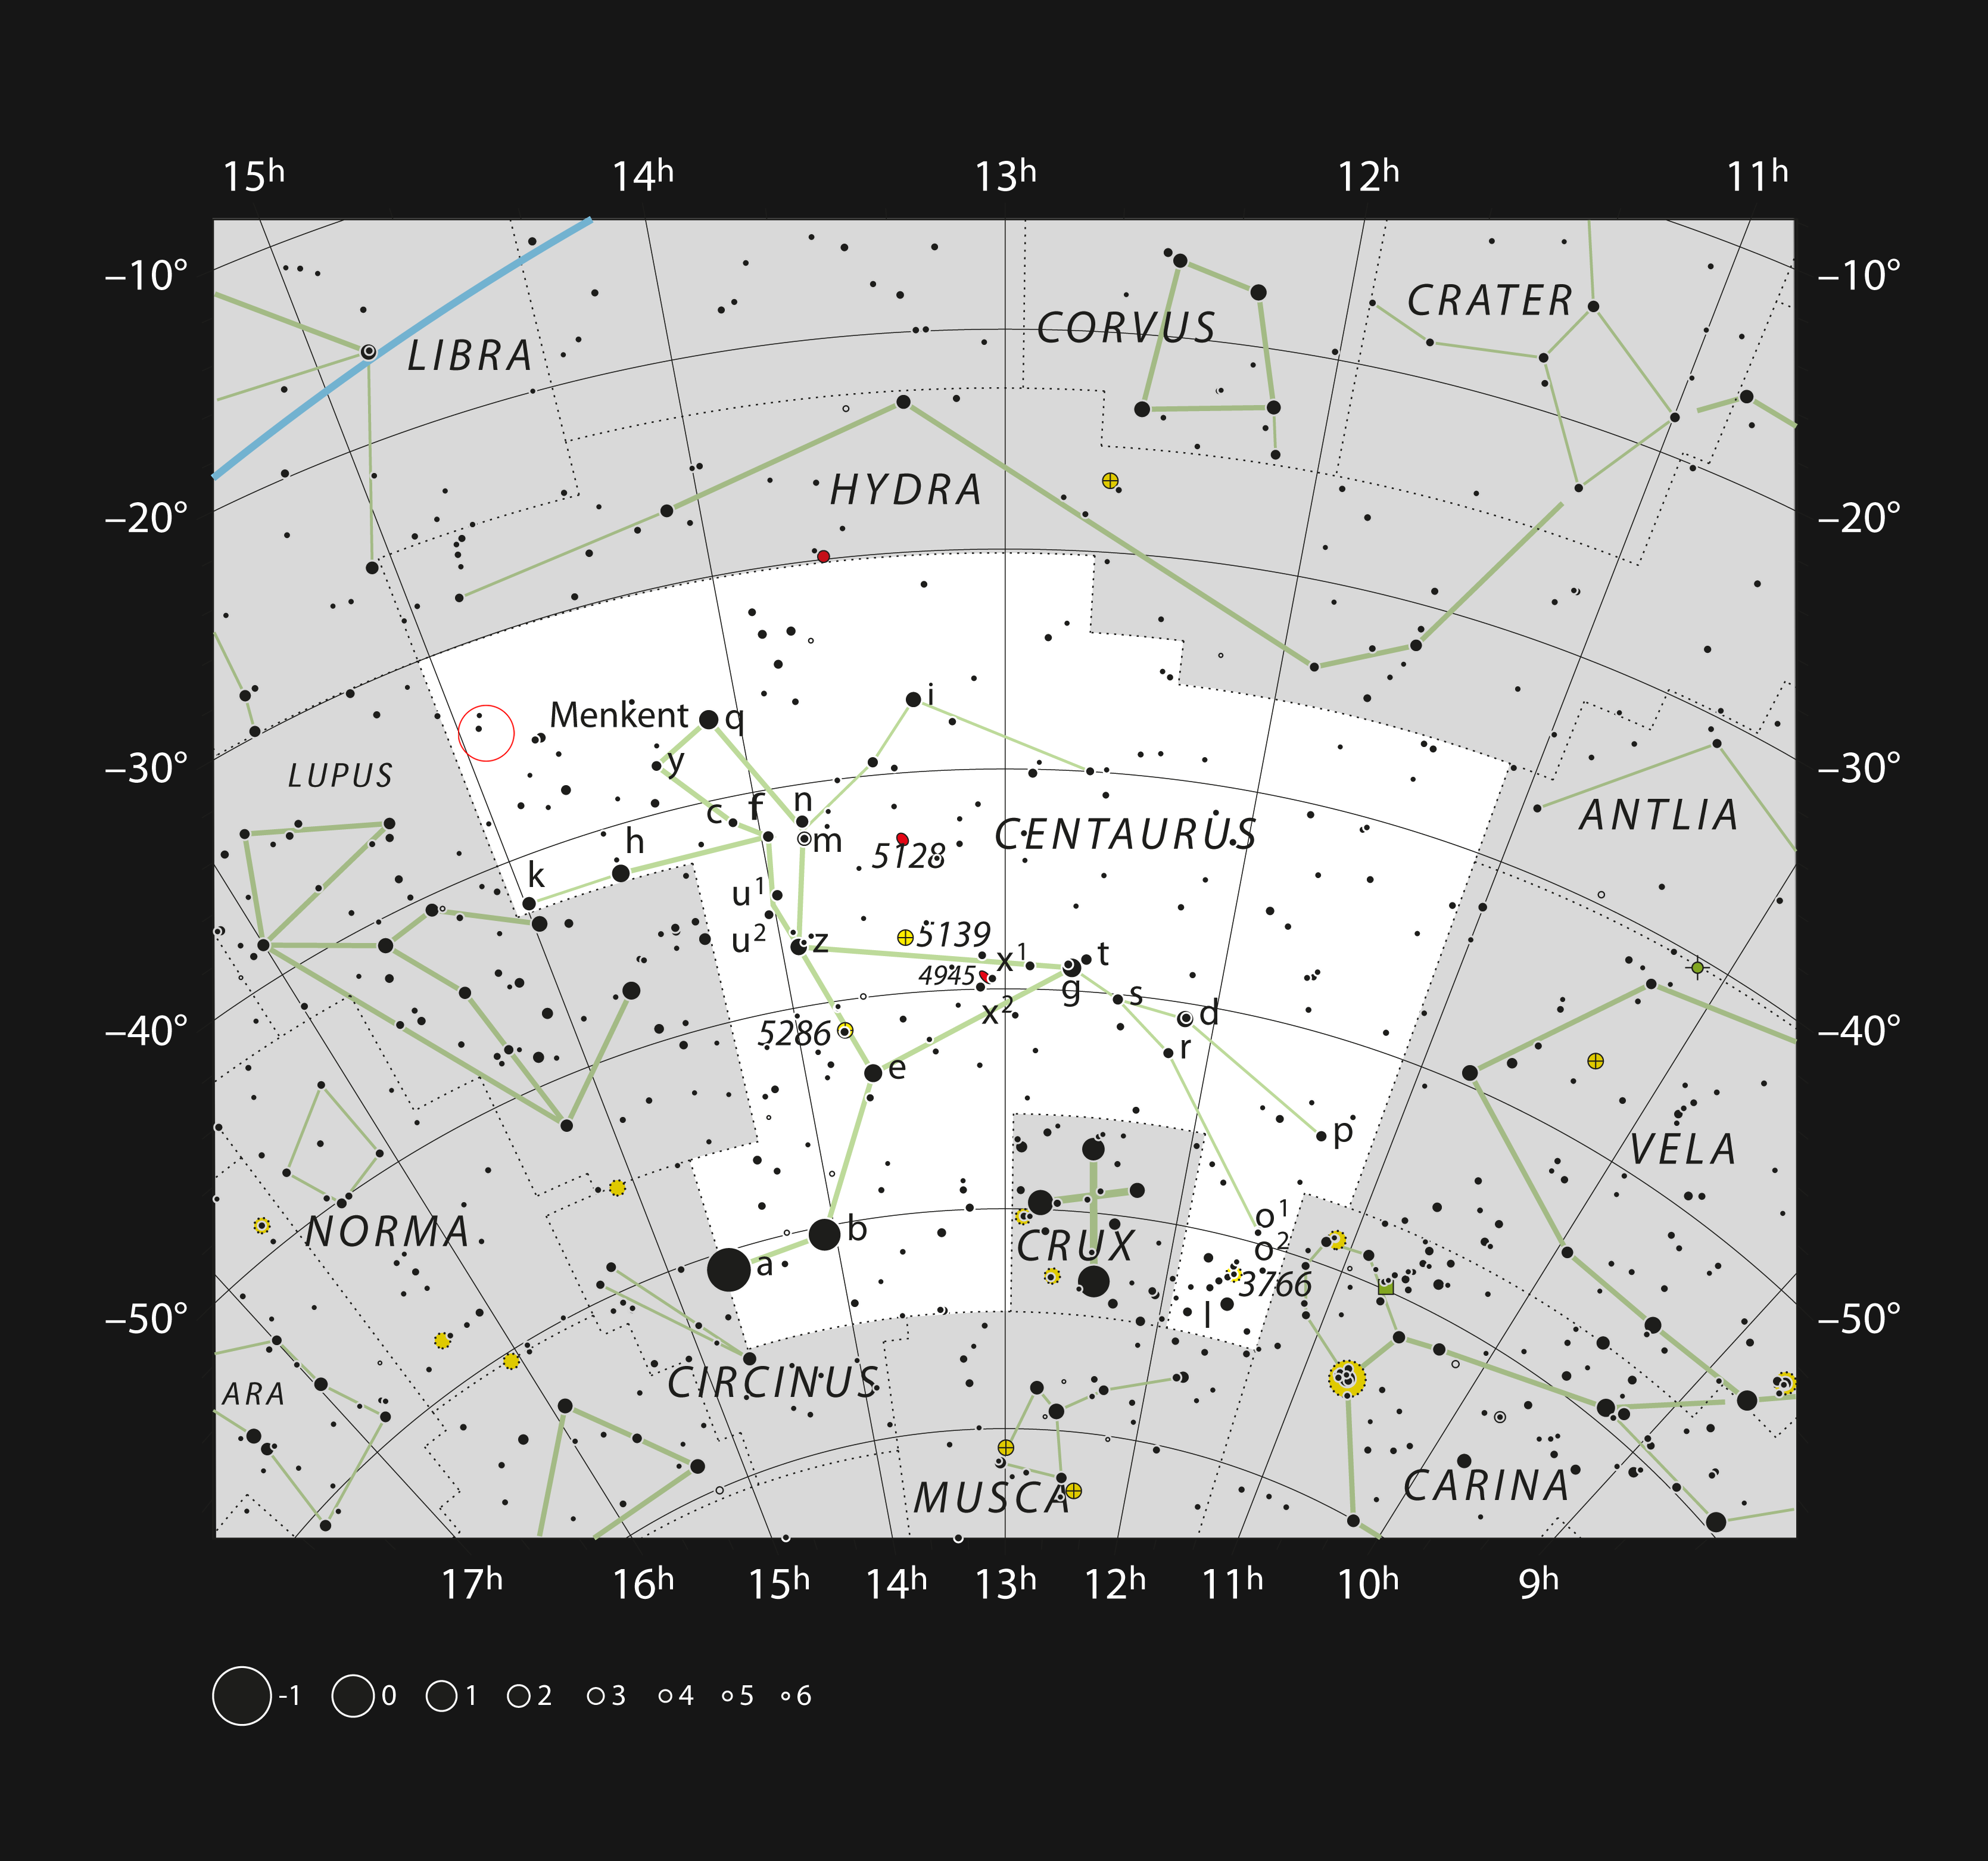

The triple star HD 131399 in the constellation of Centaurus (The Centaur)

This chart shows the location of the triple star HD 131399 in the large southern constellation of Centaurus (The Centaur). This star, whose brightest component is orbited by the unique planet HD 131399Ab, is too faint to be seen with the unaided eye, but can be found in binoculars. Its location is marked on this chart with a red circle.

Edit (19 April 2022): Observations conducted over the past few years have revealed that the object identified as HD 131399Ab is not a planet, but rather a background star.

Credit: ESO/IAU and Sky & Telescope